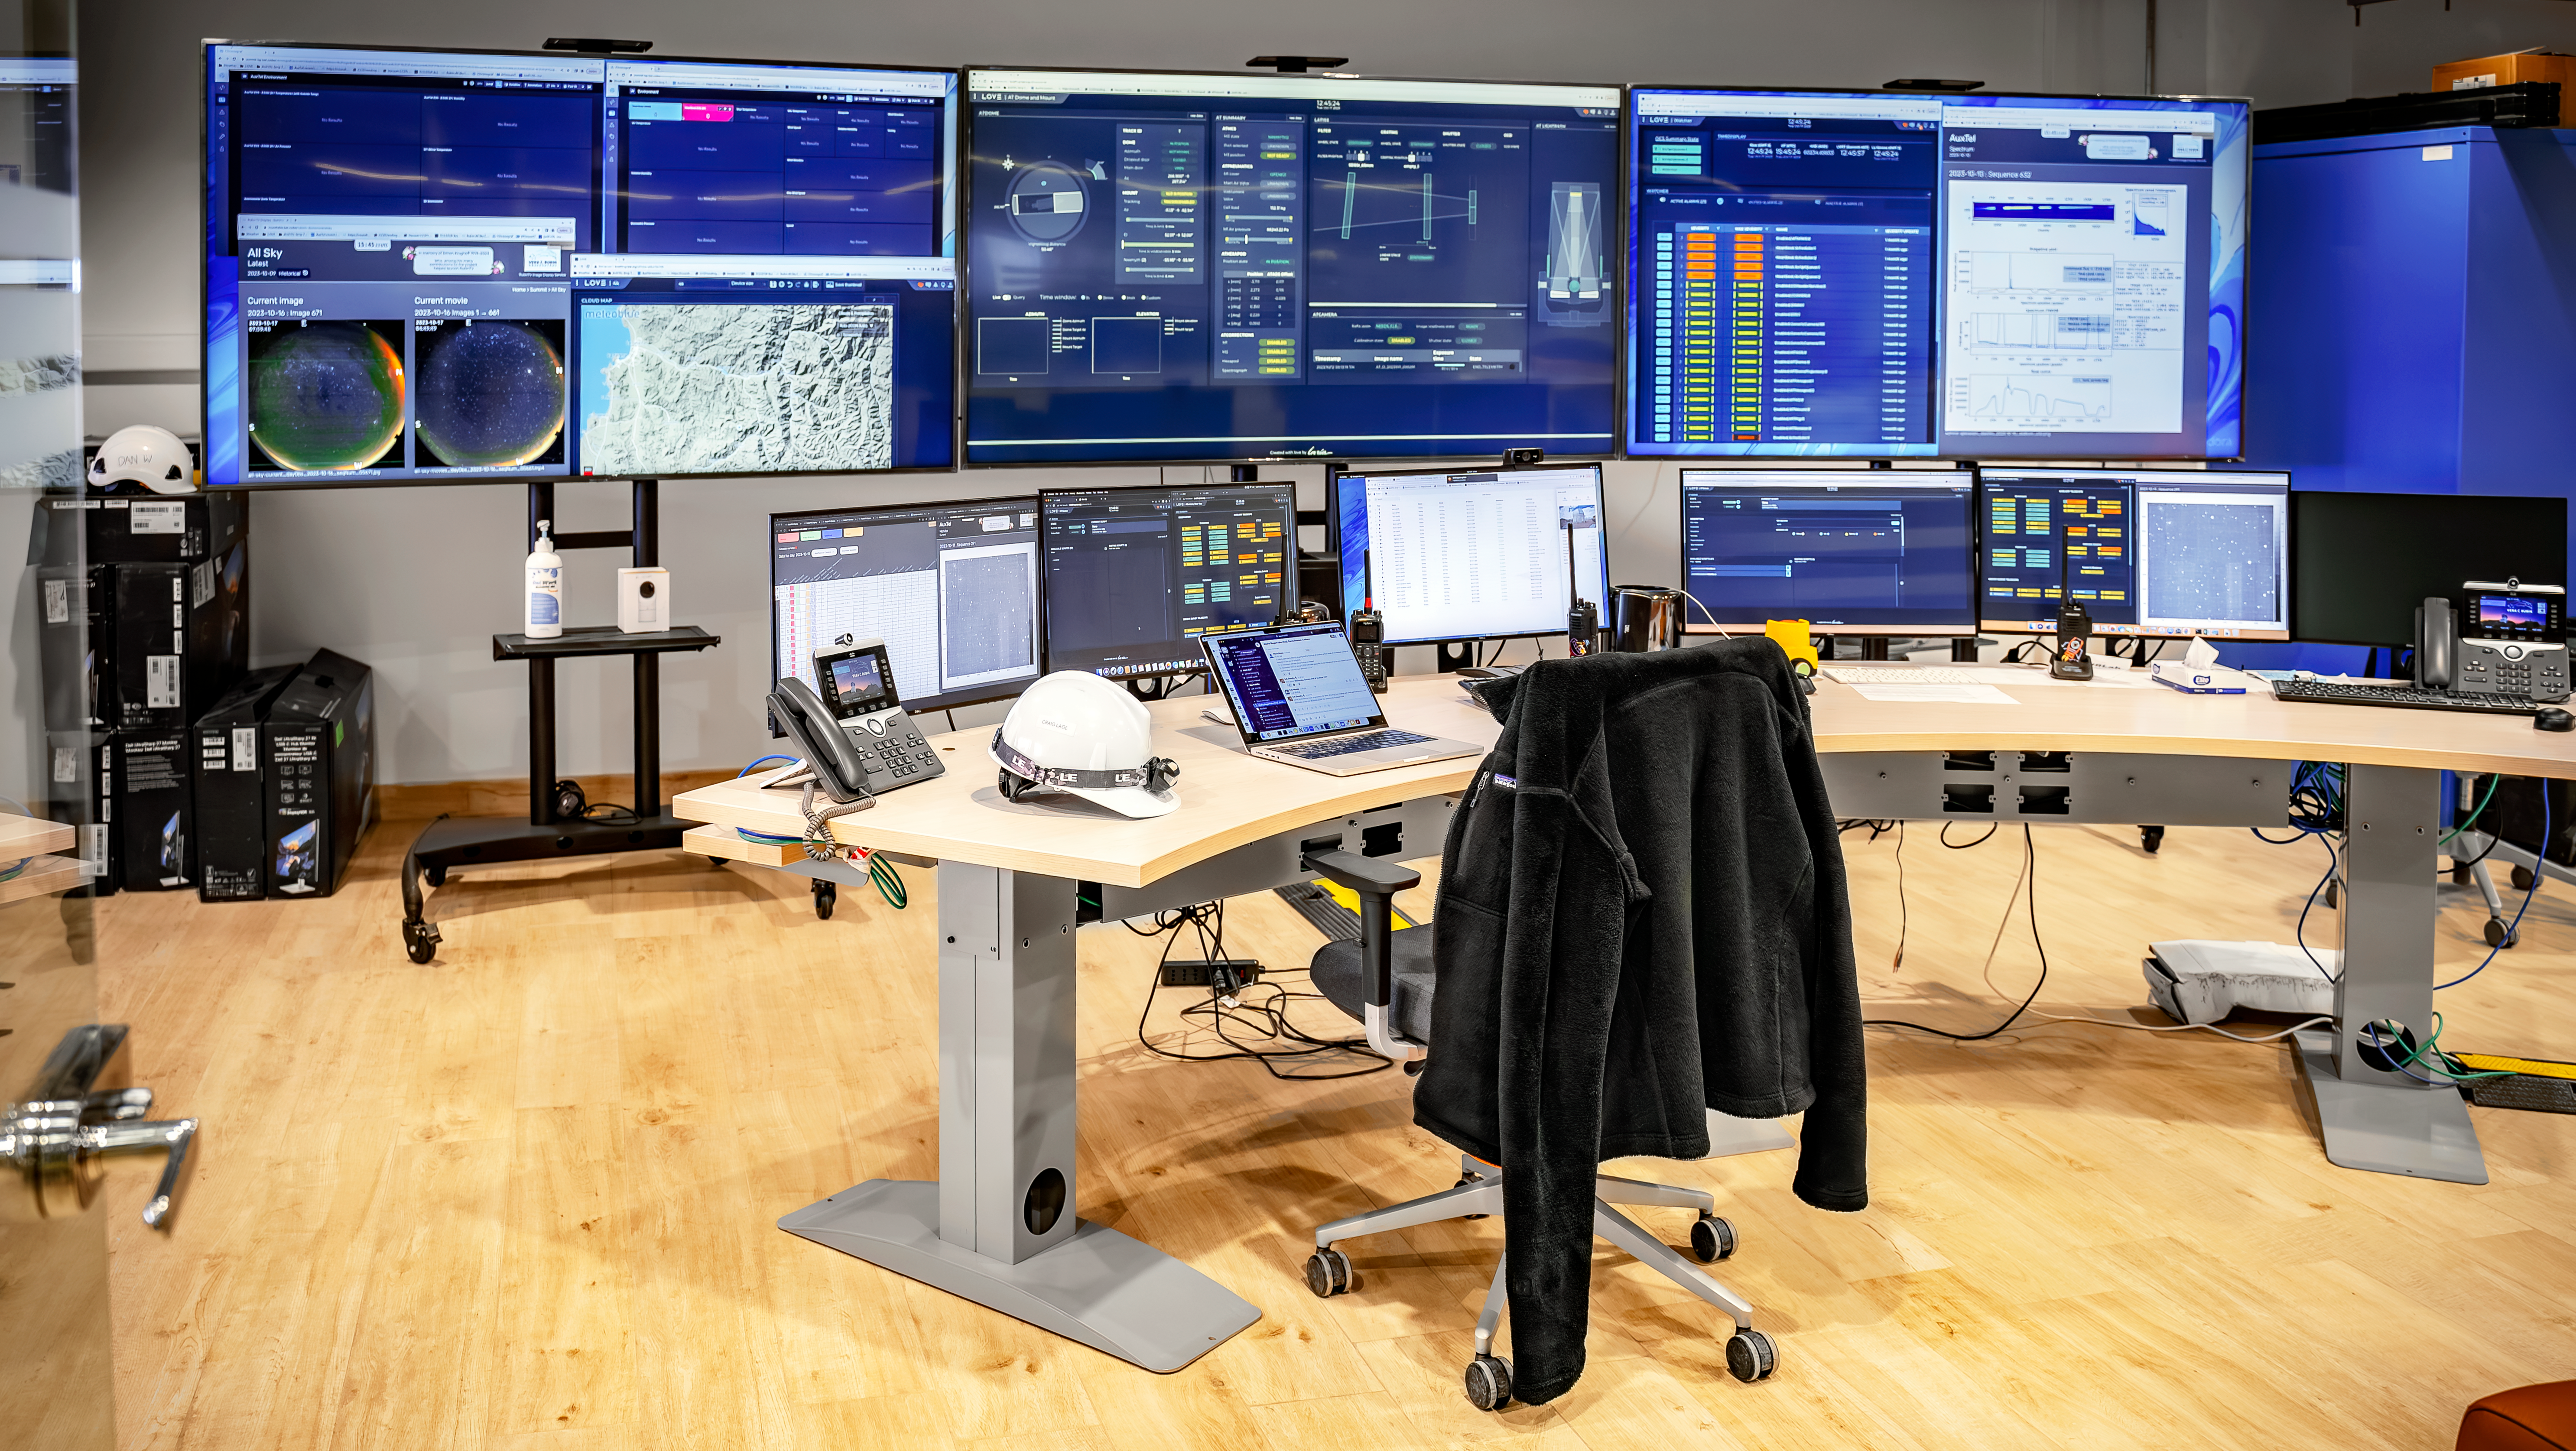

Rubin Observatory Control Room

Observers on the summit control and monitor the 1.6-meter Rubin Auxiliary Telescope and the 8.4-meter Simonyi Survey Telescope from this room.

Credit: Rubin Observatory/NSF/AURA/A. Pizarro D.